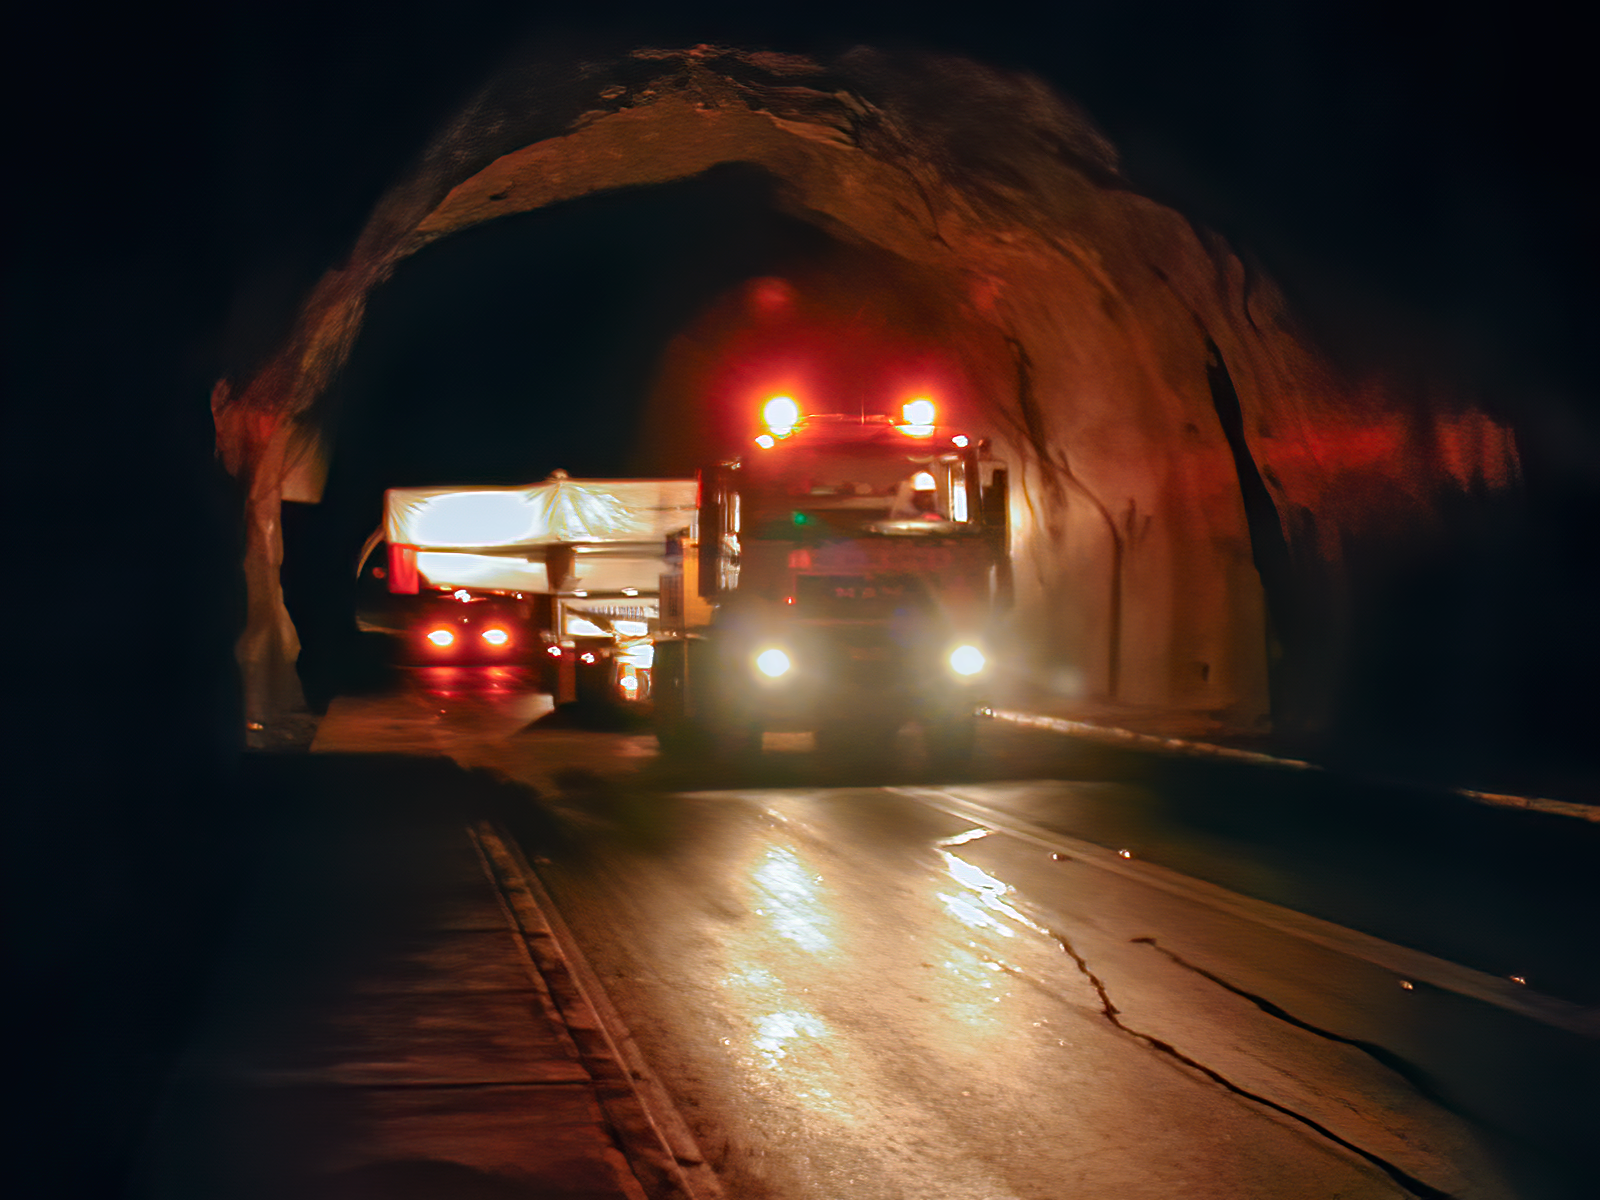

Gemini South primary mirror transportation

Gemini South primary mirror transportation.

Credit: International Gemini Observatory/NOIRLab/NSF/AURA/M. Paredes